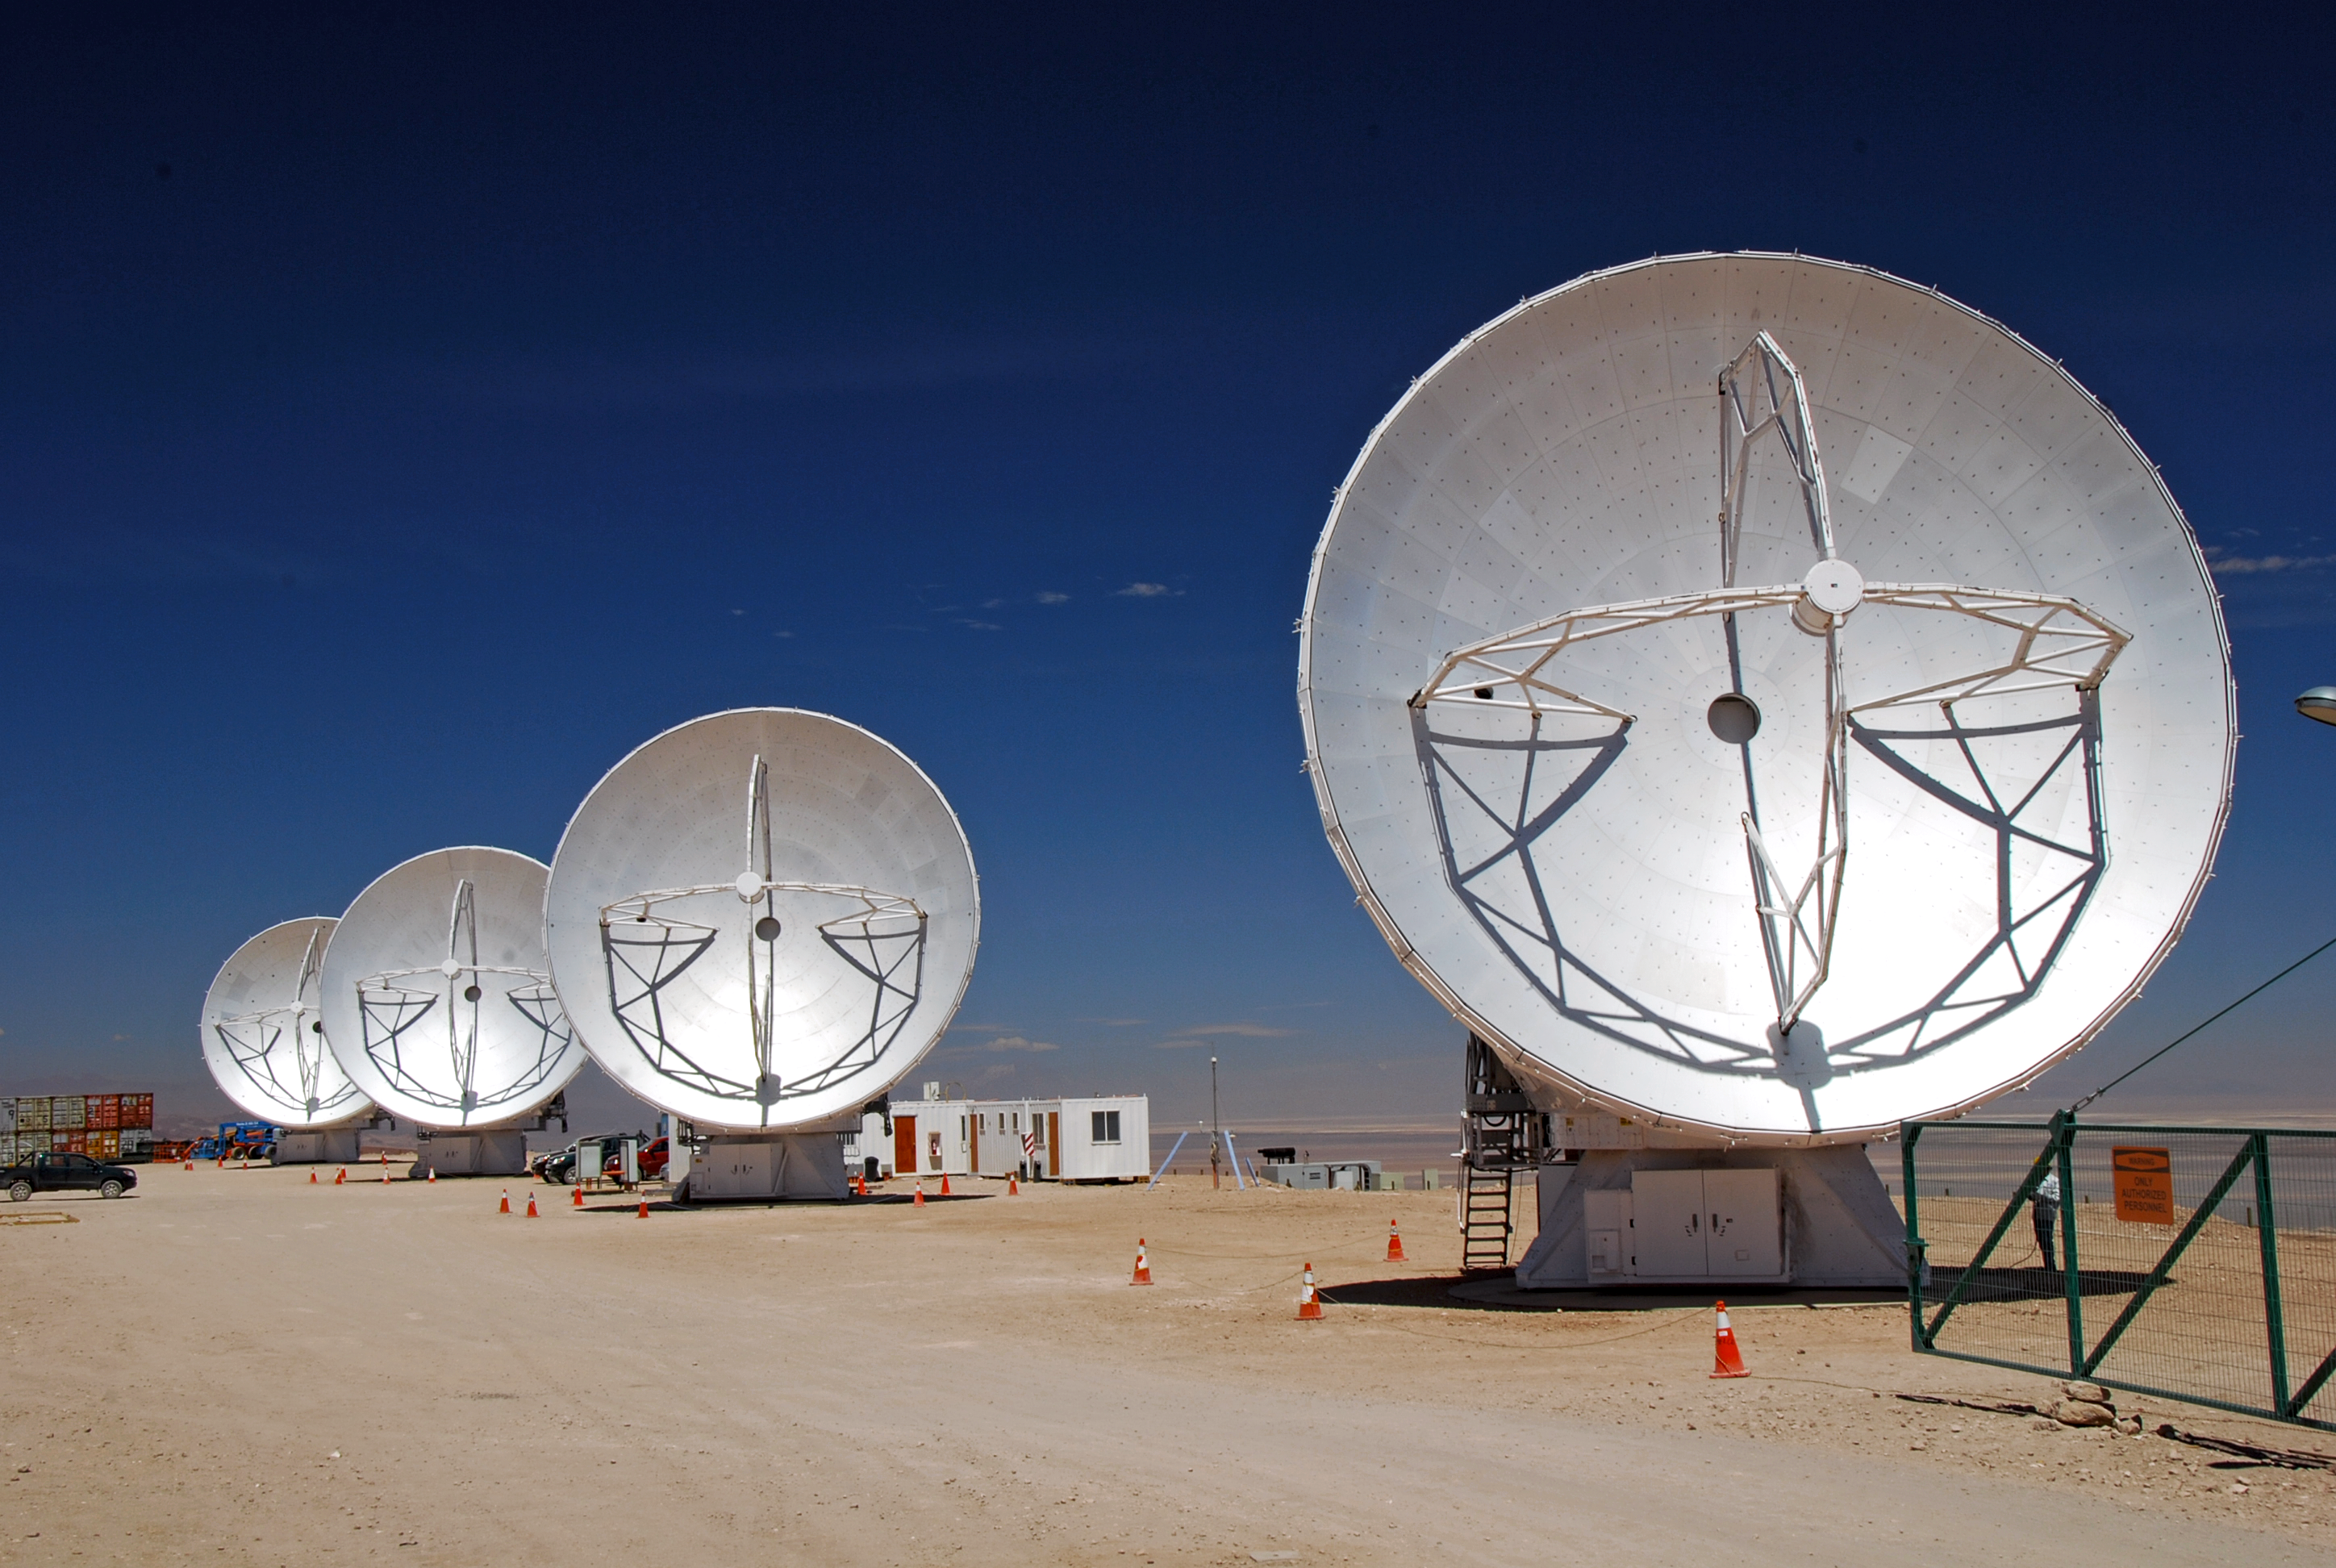

Japanese ALMA antennas

Japanese ALMA antennas.

Credit: ESO/JAO